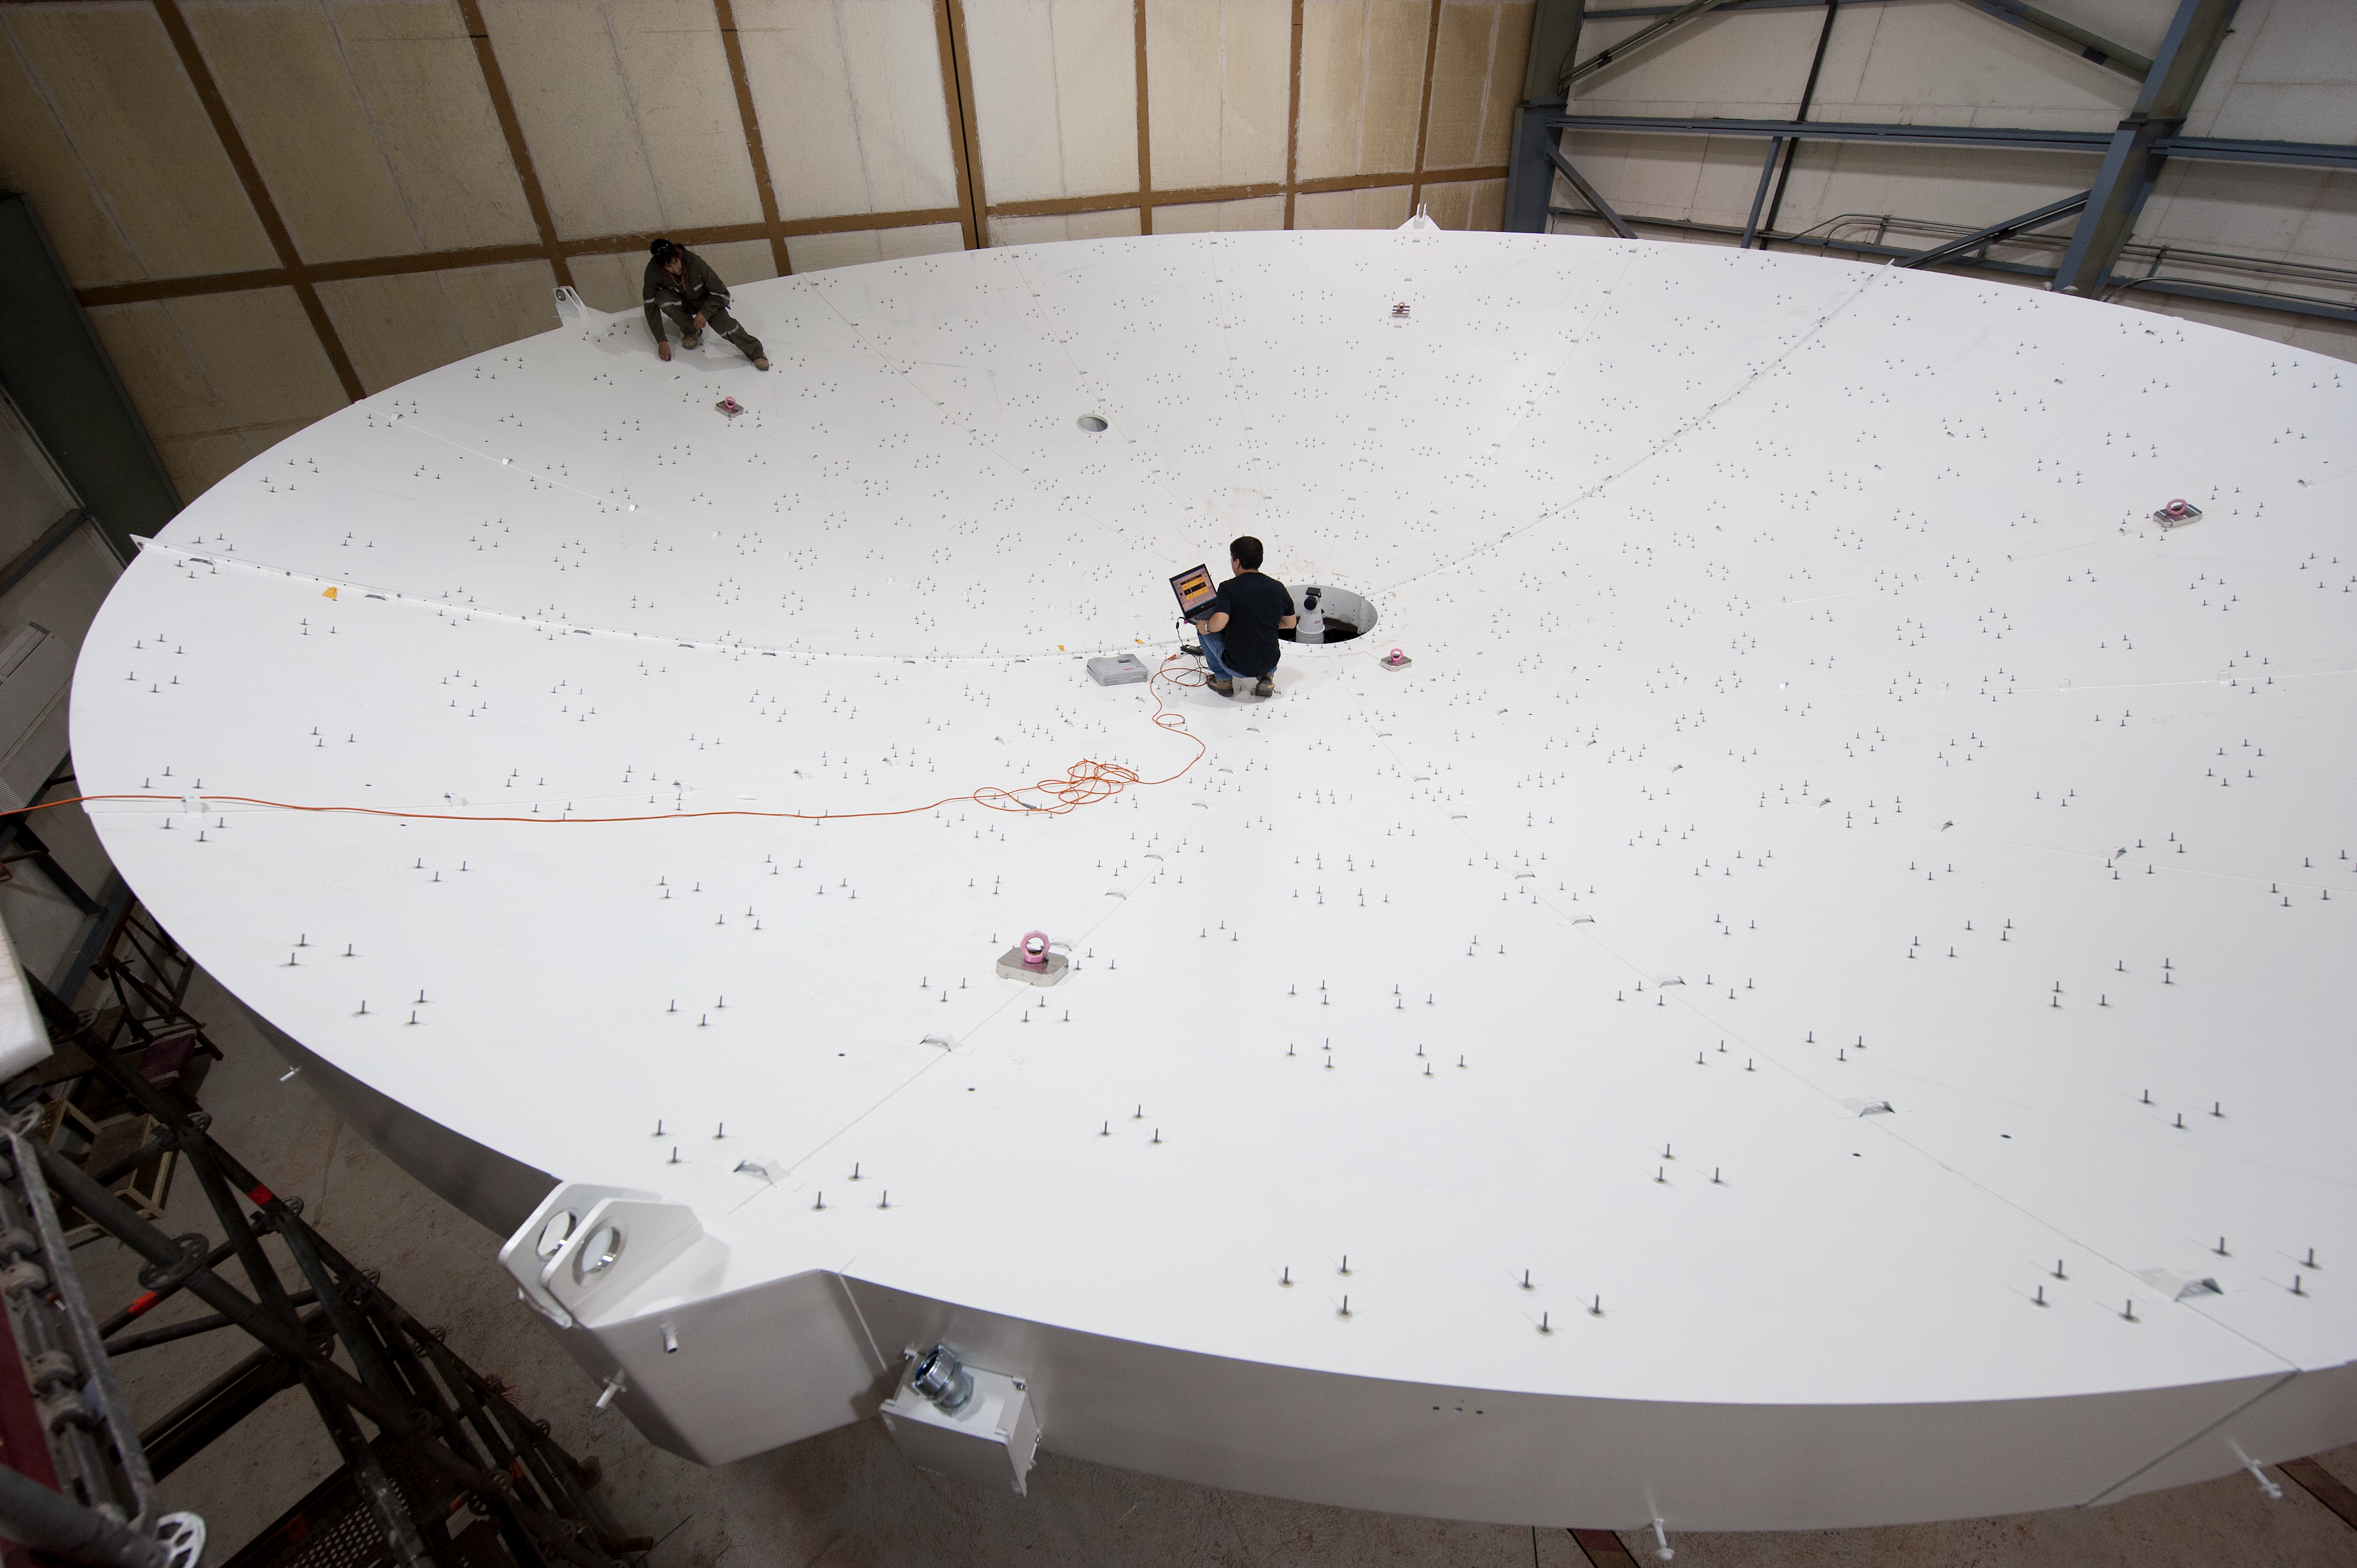

European assembly site

ALMA Operations Support Facility, European assembly site. The photograph shows an Antenna reflector section. Wilson Hermosilla is on the right, Christian Cofre on the left.

Credit: ESO/Max Alexander